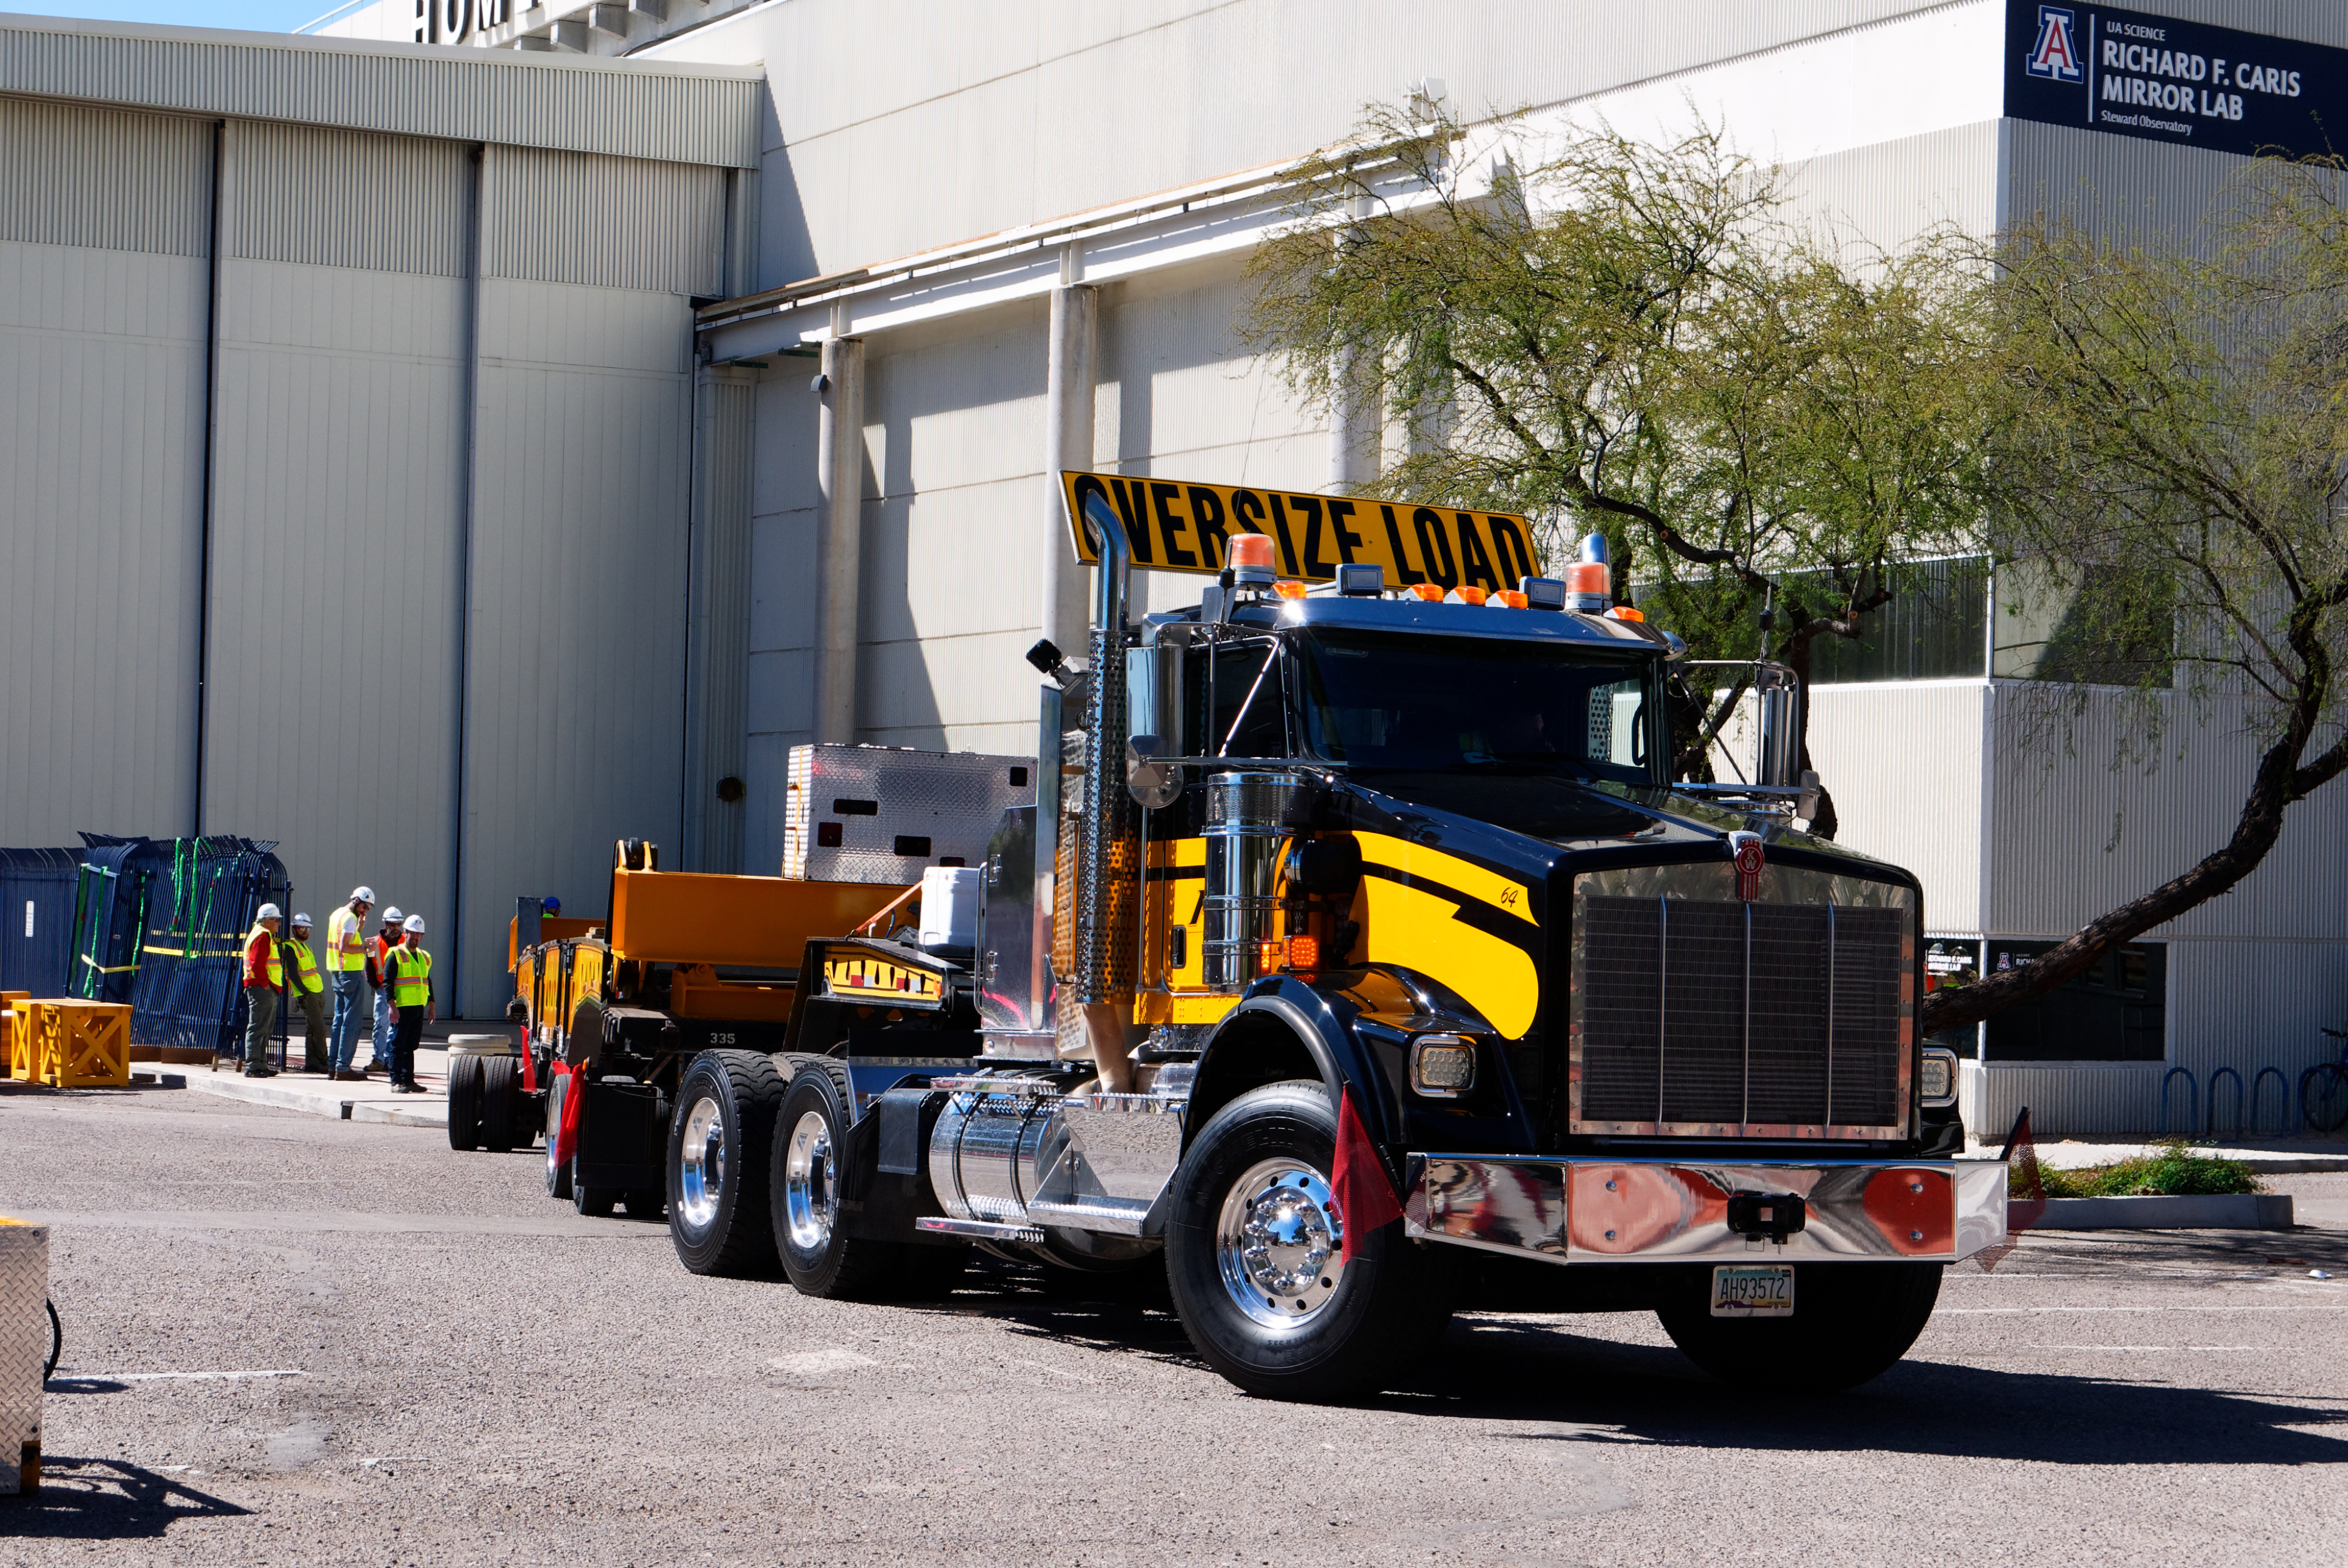

M1M3 Lifted onto Transport Vehicle

The LSST Primary/Tertiary Mirror (M1M3) was lifted by crane onto a Precision Heavy Haul, Inc. transport vehicle on March 14.

Credit: Rubin Observatory/NSF/AURA